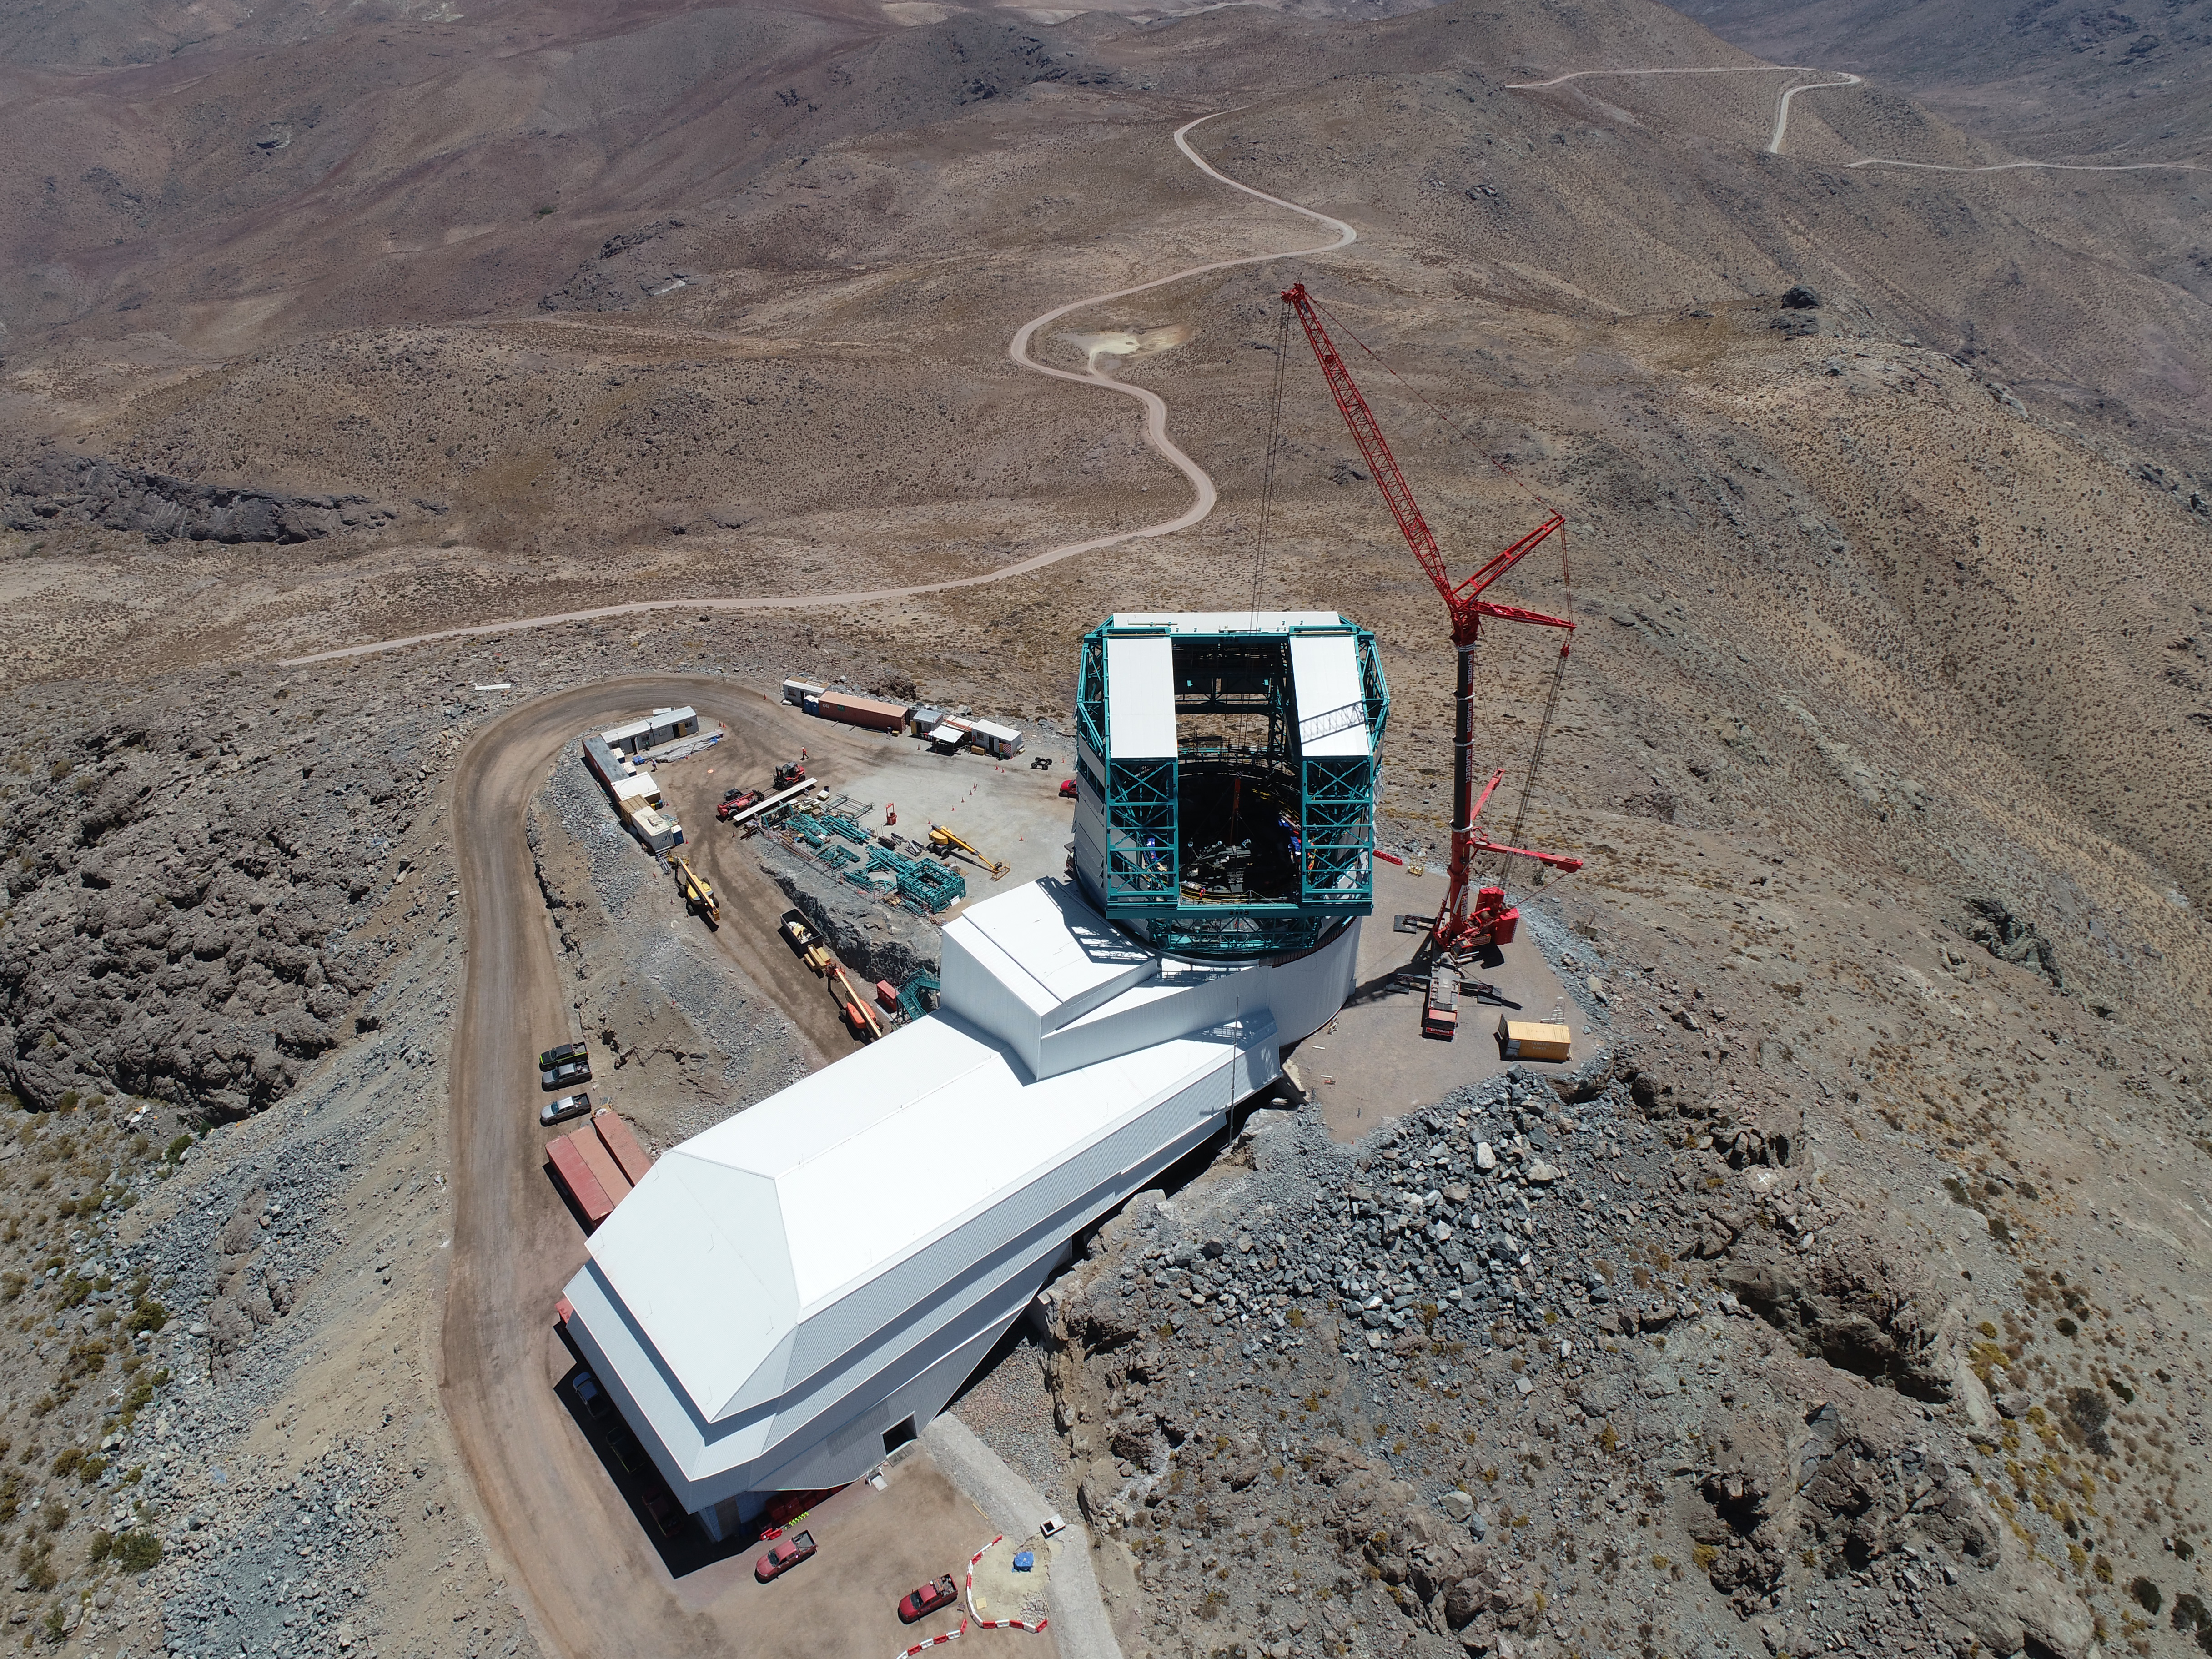

TMA Support installation

On February 3rd, 2020, the second of the two large supports for the Telescope Mount Assembly were successfully installed inside the dome using the 500-ton crane. Assembly of the TMA on the summit will continue over the next few months.

Credit: Rubin Observatory/NSF/AURA